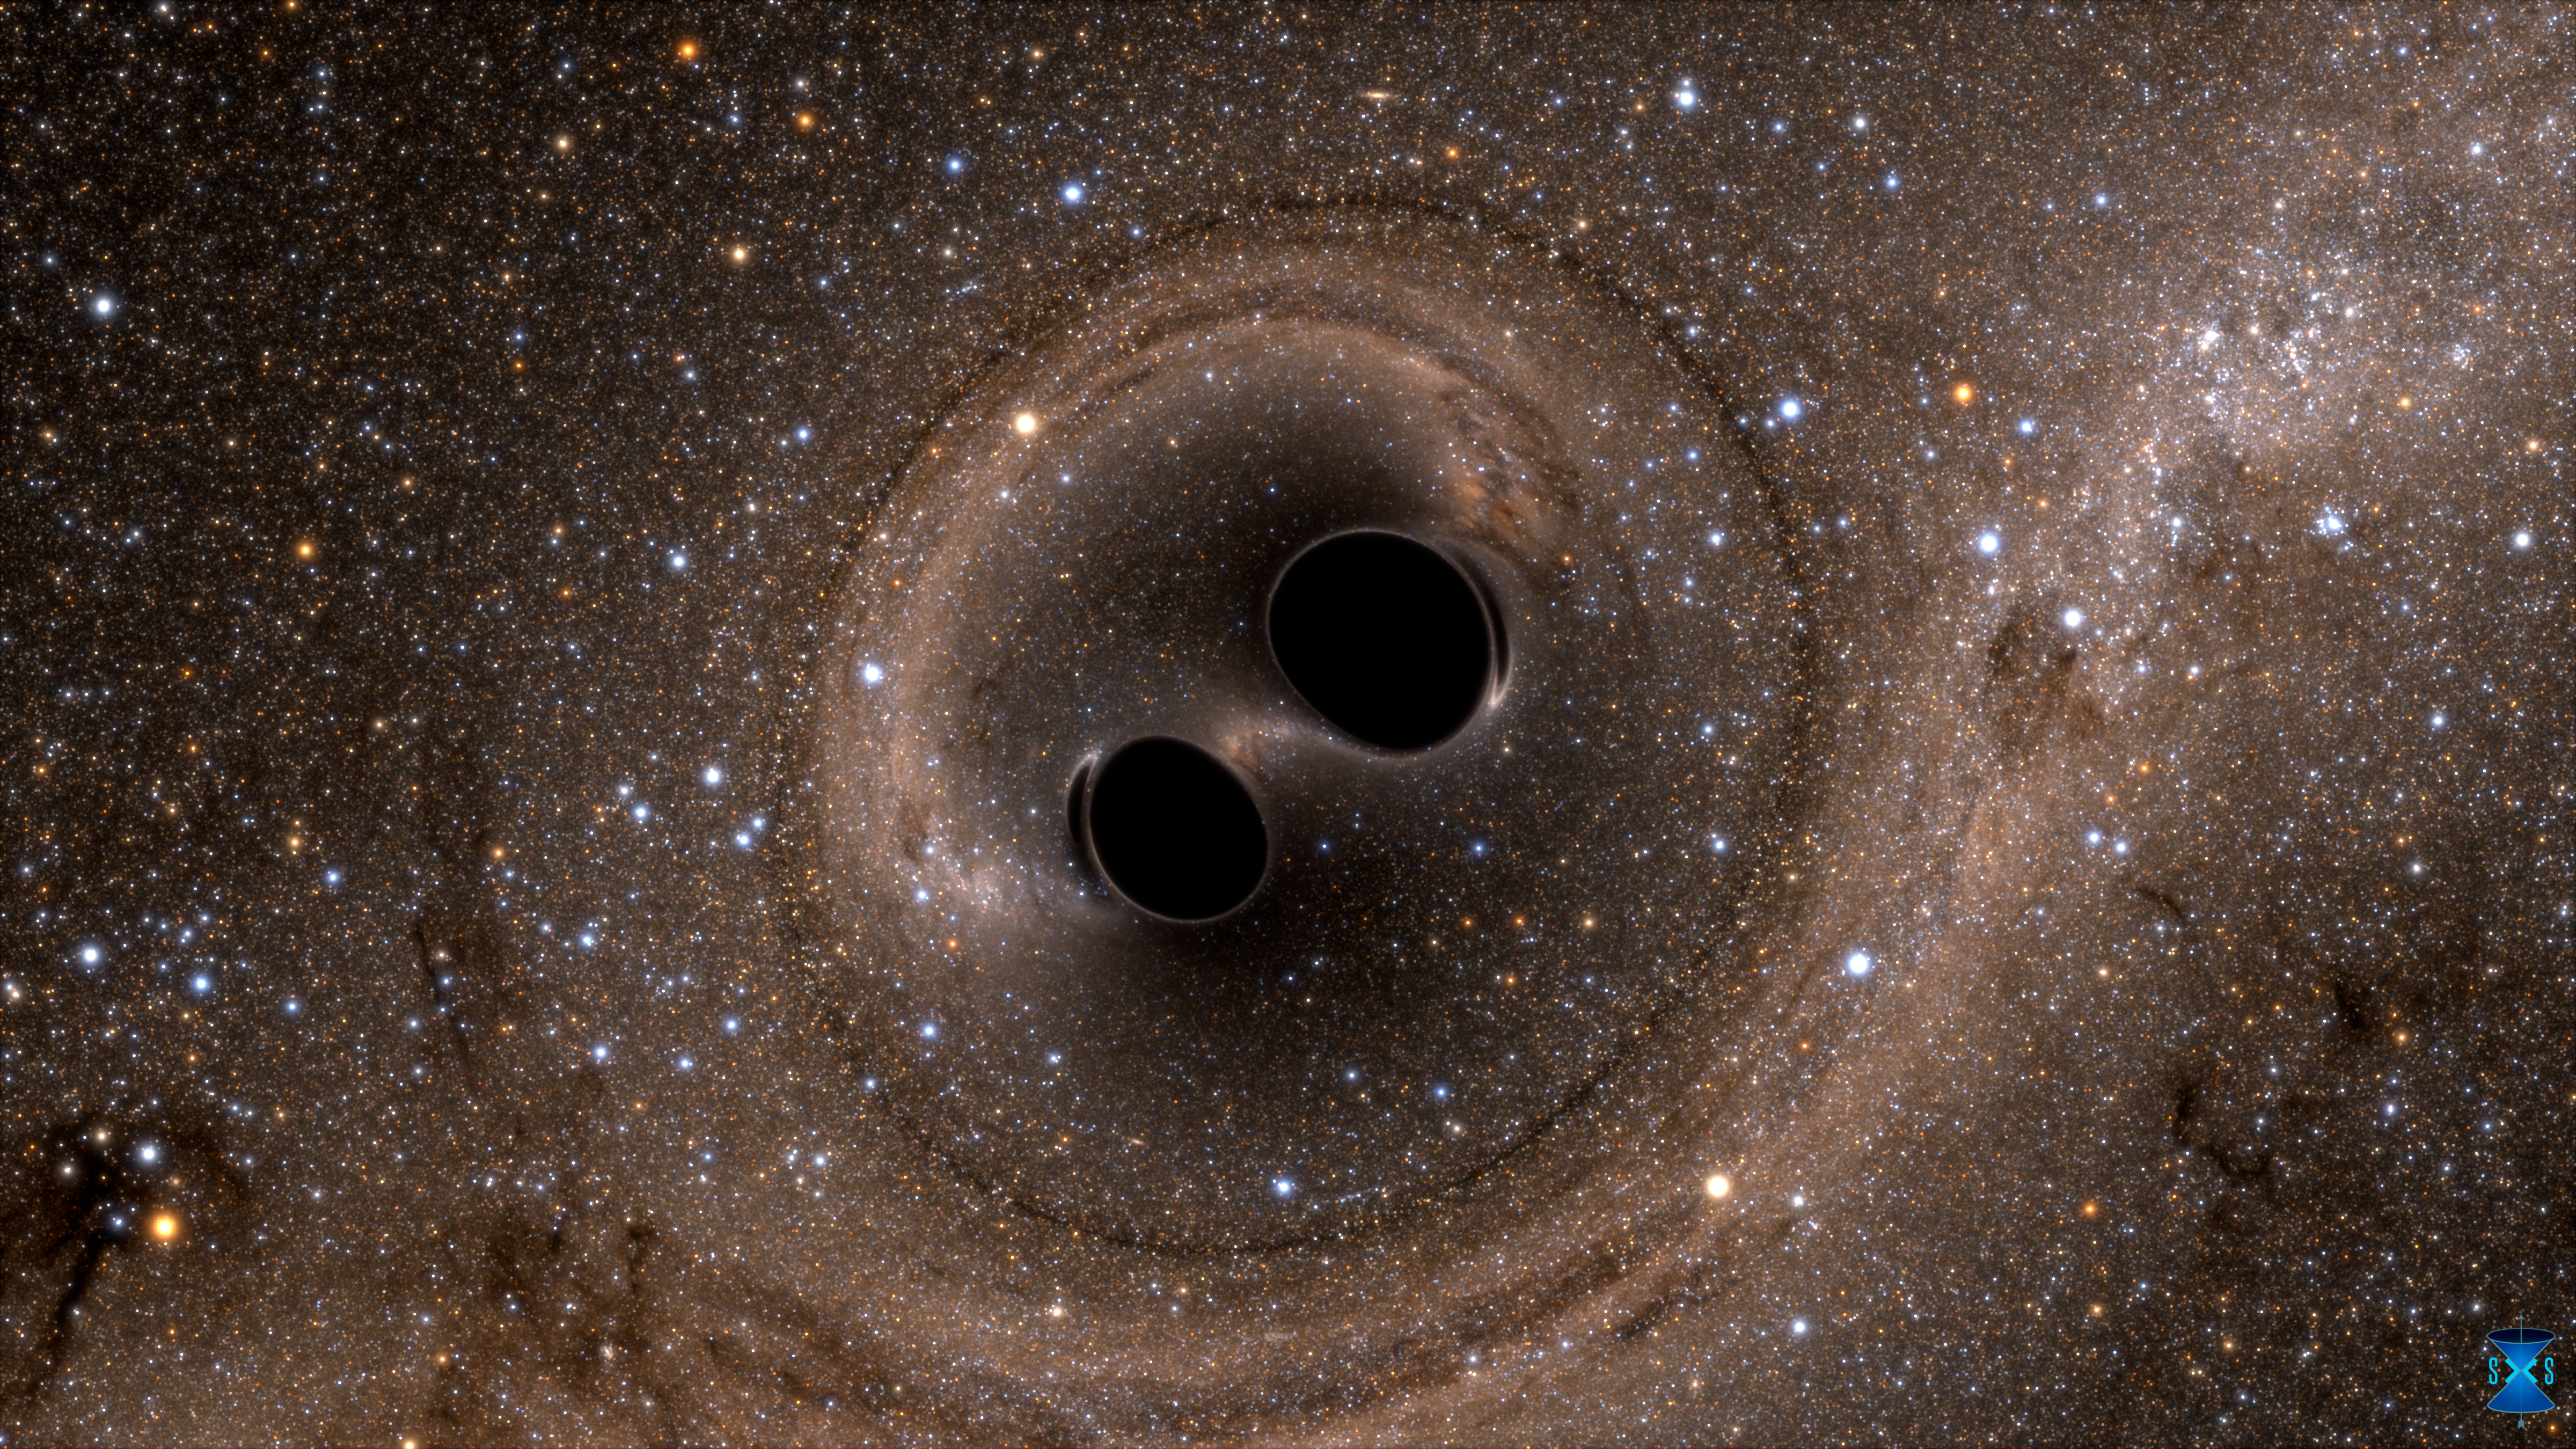

Computer simulation of colliding black holes

Computer simulations have been used to understand what would happen when two black holes merge. Gravitational waves are predicted to emerge from the encounter by Einstein’s general theory of relativity. With the detection of gravitational waves, most likely from just such an event, by the LIGO instruments, gravitational waves have passed from the realm of theory into that of observed reality.

Credit: SXS Lensing